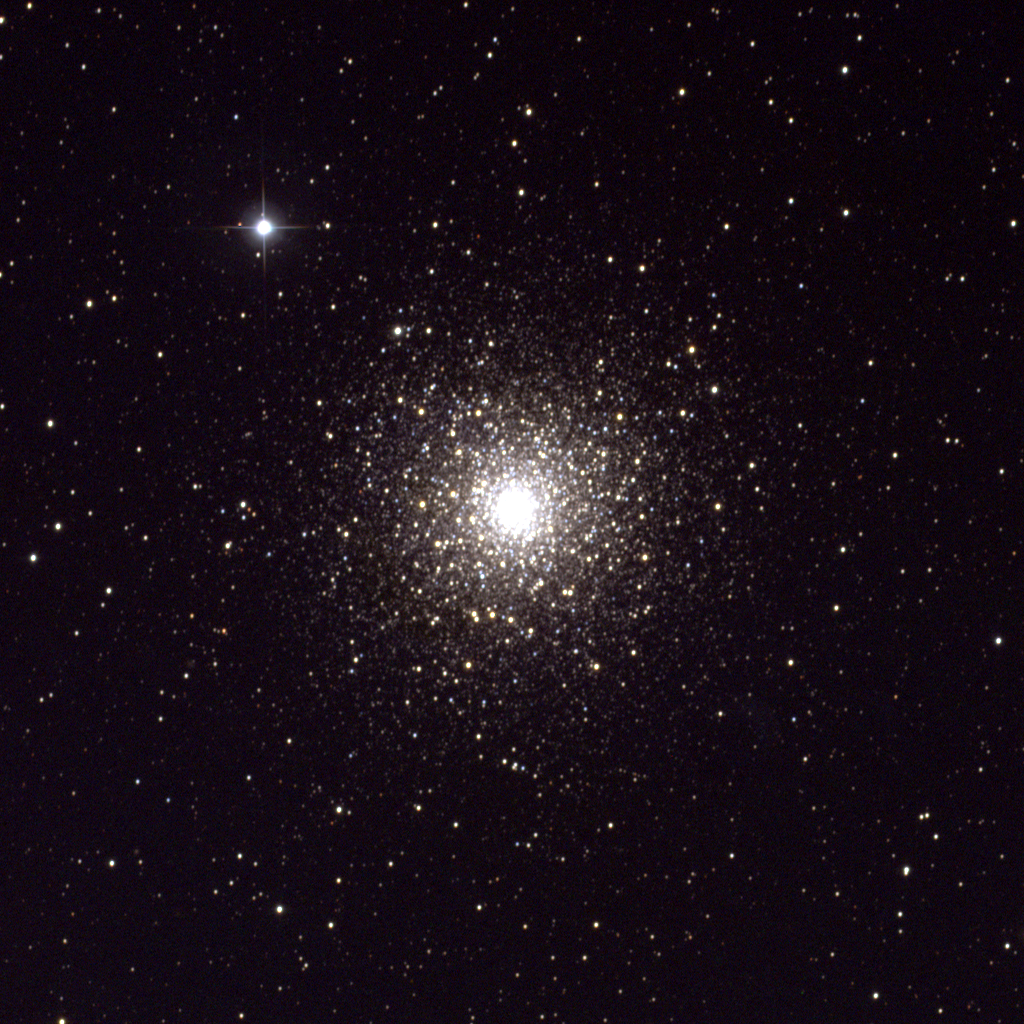

M80, NGC 6093

M80, a globular cluster in the constellation Scorpius, is quite distant at over 27000 light-years, and also one of the densest globulars. It contains several hundred thousand stars within a diameter of around seventy light-years. This picture was created from observations with the T2KA CCD camera at the Kitt Peak National Observatory's 0.9-meter telescope in March of 1995.

Credit: NOIRLab/NSF/AURA